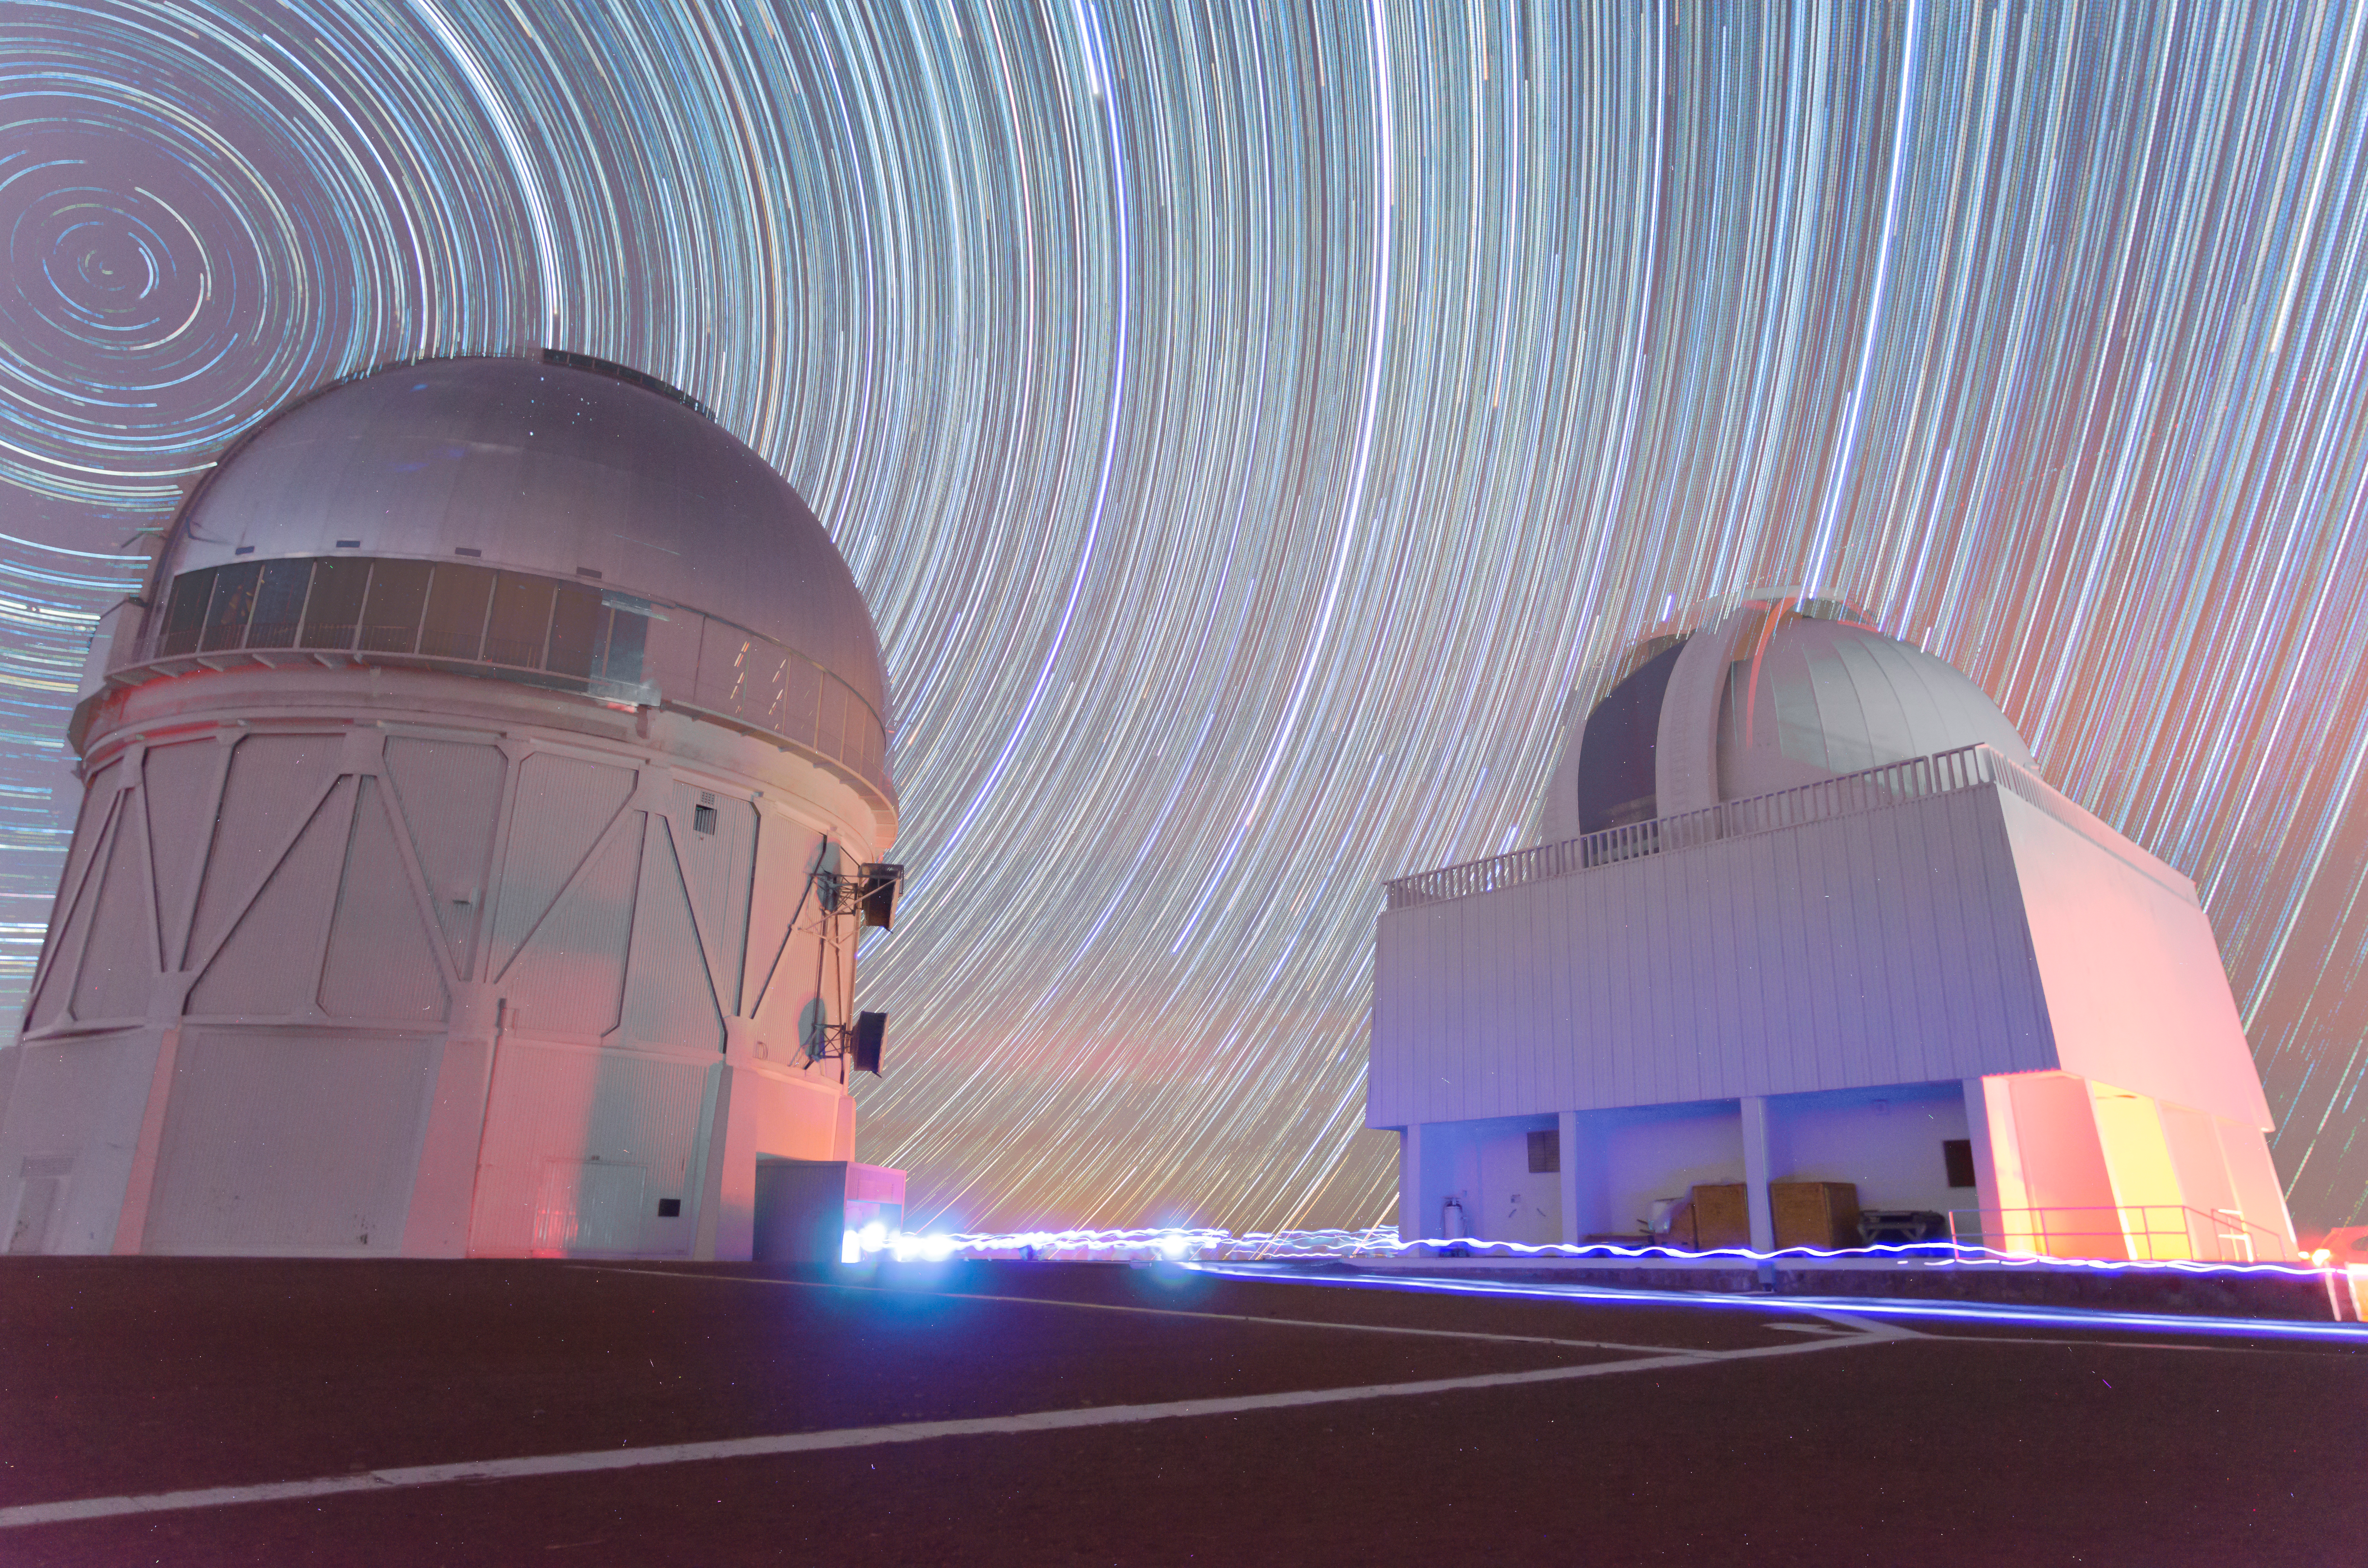

Star trails and Víctor M. Blanco 4-meter Telescope

Star trails and Víctor M. Blanco 4-meter Telescope.

Credit: CTIO/NOIRLab/AURA/D. Munizaga